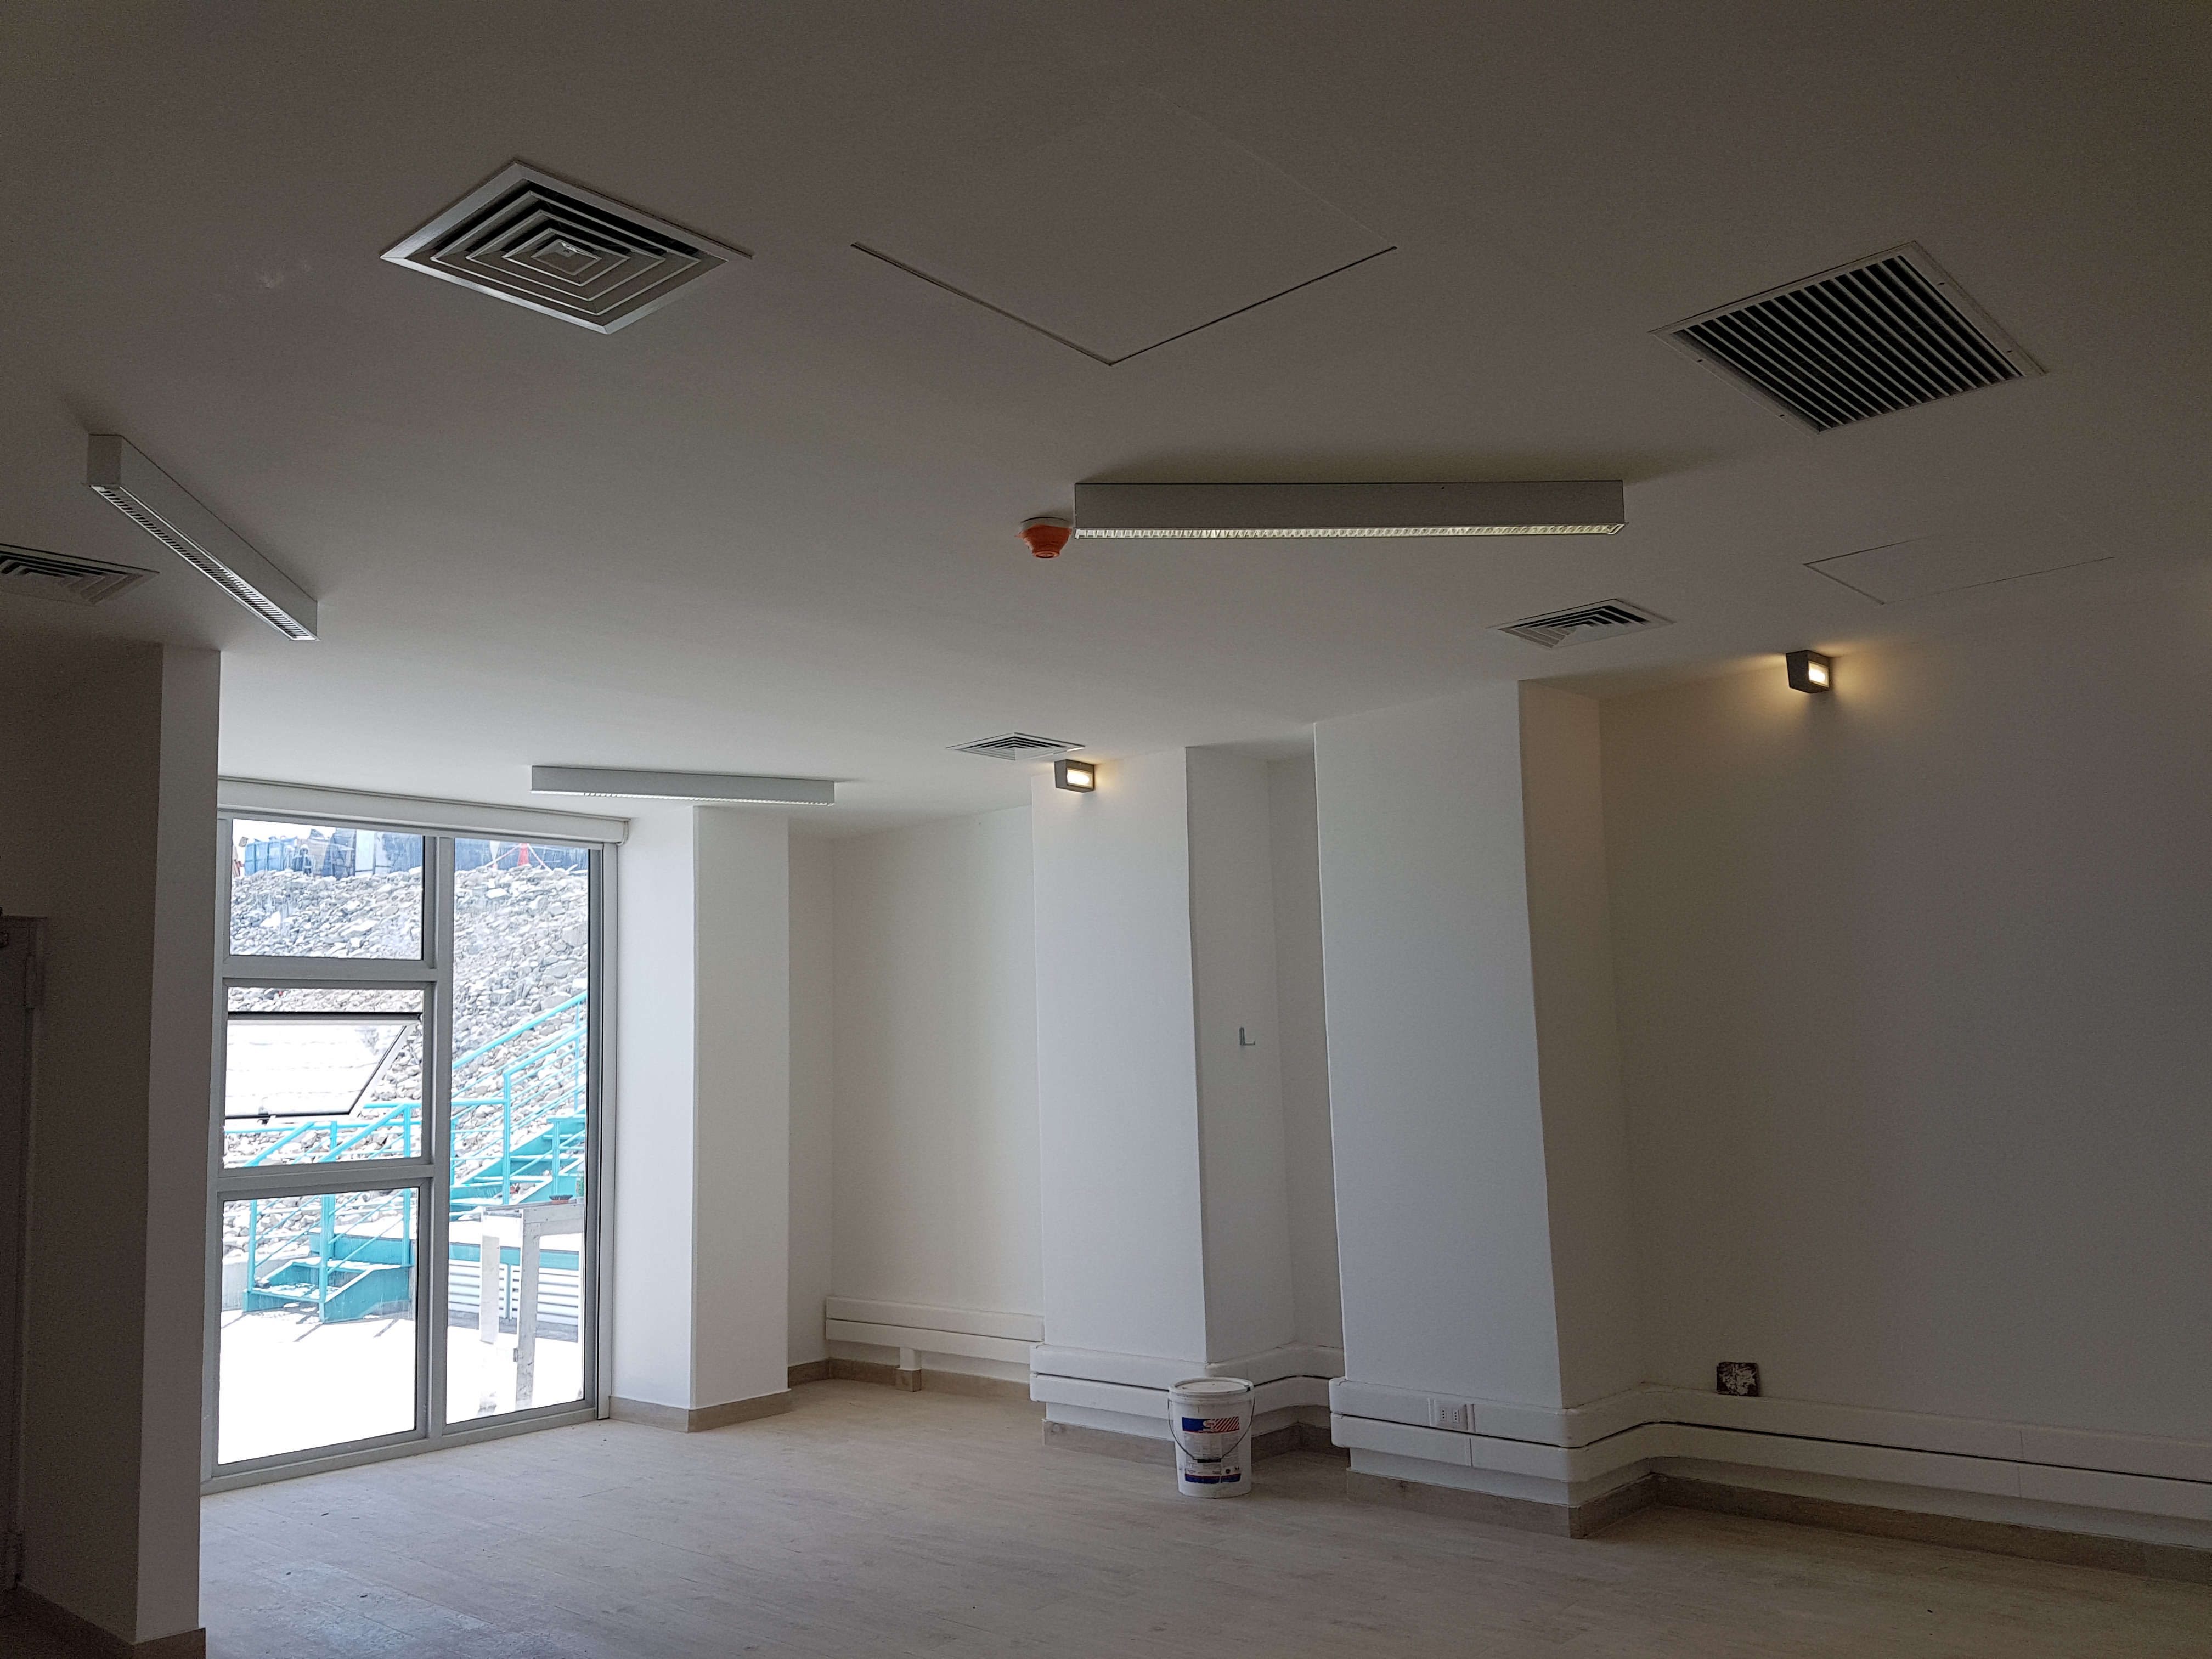

Second Level

Status of construction on the second level, January 2018.

Credit: Rubin Observatory/NSF/AURA